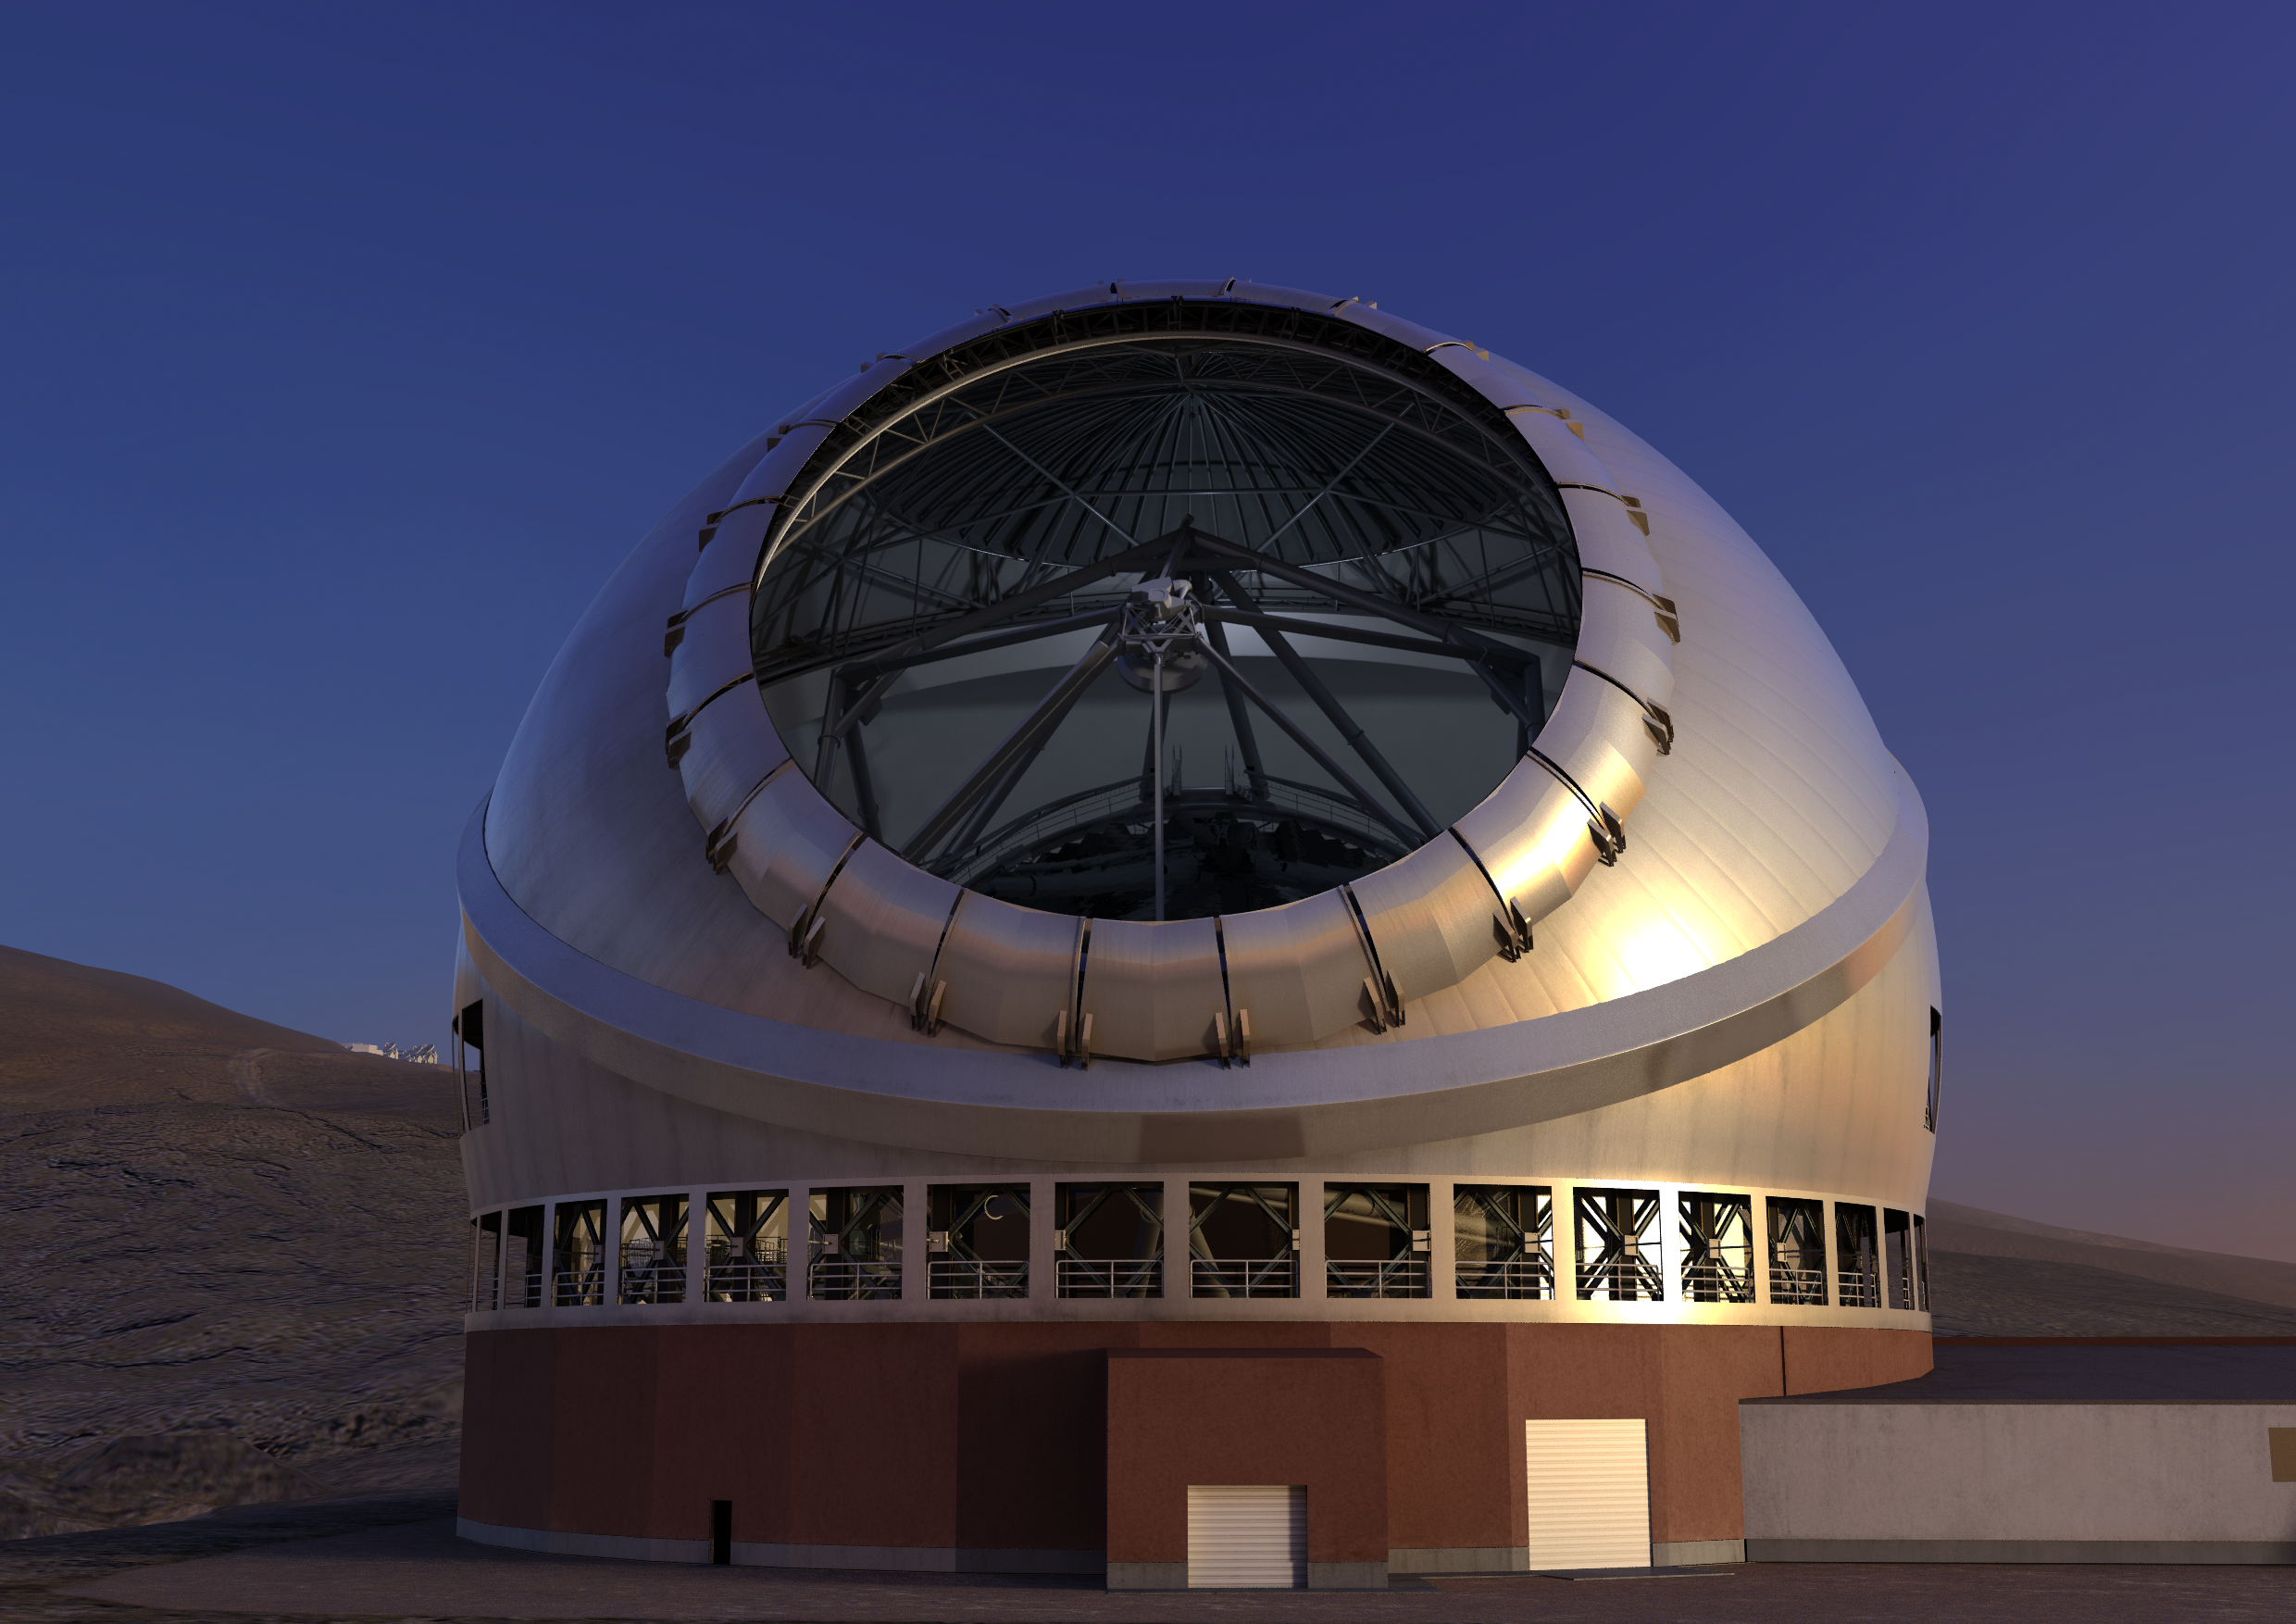

Thirty Meter Telescope Render

A render of the completed Thirty Meter Telescope.

Credit: TMT International Observatory/Courtesy of NAOJ with the cooperation of Mitsubishi Electric